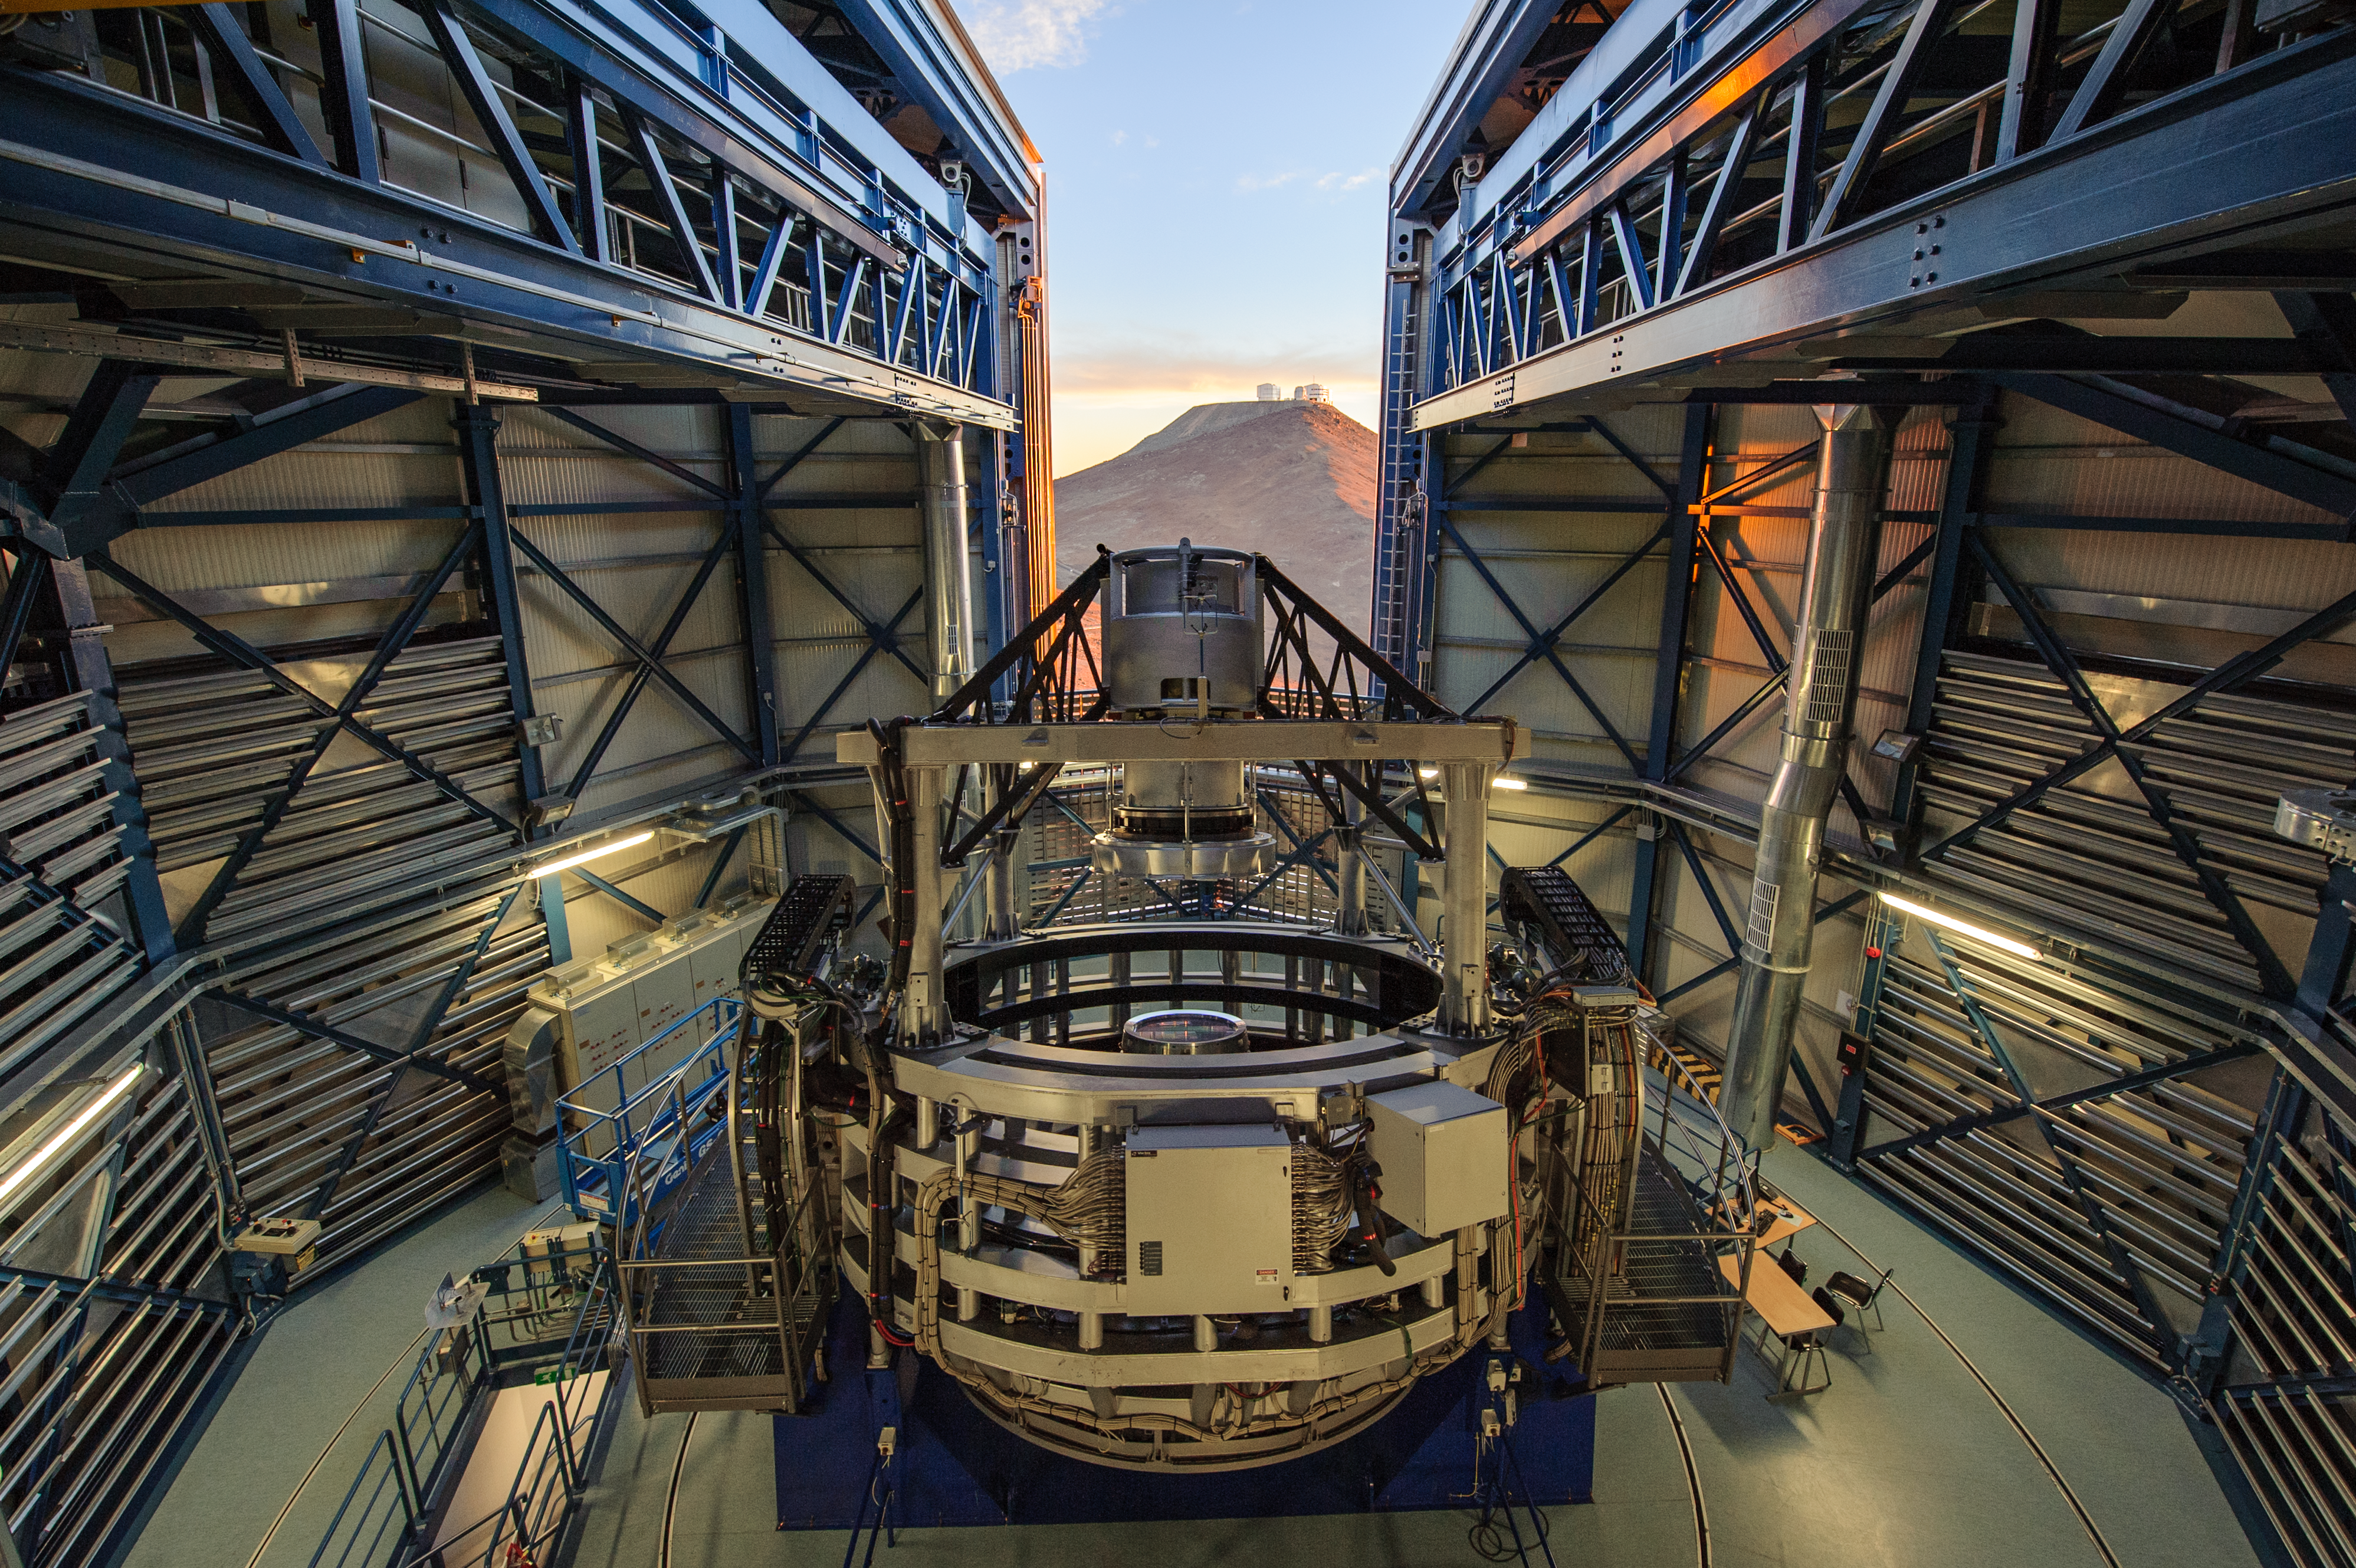

Enviable views

From its dome on Cerro Paranal in Chile’s Atacama desert, the ESO-operated Visible and Infrared Survey Telescope for Astronomy (VISTA) enjoys a stunning view of not only the majestic southern heavens, but also of the nearby mountainous peak, home to ESO’s Very Large Telescope (VLT).

Conceived and developed by a consortium of 18 universities in the United Kingdom, VISTA is the world’s largest telescope entirely devoted to mapping the sky in infrared light. It carries out six public surveys taking up the majority of its observing time. The goal is to discover objects such as brown dwarfs, variable stars and ancient quasars, shed new light on fields such as the nature of dark matter and galactic structures, and even help create a 3D map of about five percent of the entire observable Universe.

But why observe in the infrared? Because it allows VISTA not only to admire the cool side of the cosmos — cold objects often shine brighter at these wavelengths — but also to peer at some of the most remote celestial bodies. These are so distant that, due to the expansion of the Universe, the visible light they emitted has stretched towards longer infrared wavelengths over its journey to us. Last but not least, infrared light is not blocked by the thick, giant clouds of dust scattered in space, allowing astronomers to study objects that would otherwise remain hidden.

Credit: G. Hüdepohl (atacamaphoto.com)/ESO